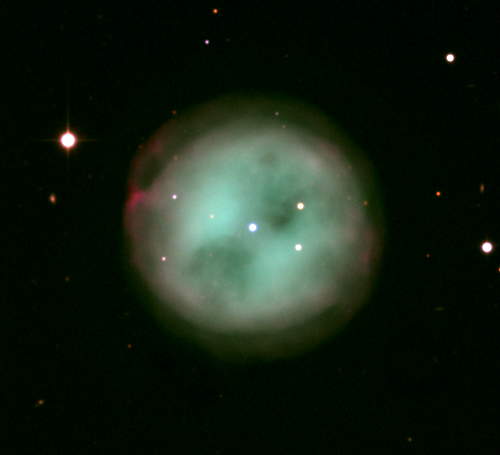

M97, NGC 3587

The Owl Nebula, M97, is one of the more complex planetary nebulae. Appearing in the constellation Ursa Major, it is also one of the fainter Messier objects. This picture is from the KPNO 0.9-meter telescope.

Credit: NOIRLab/NSF/AURA